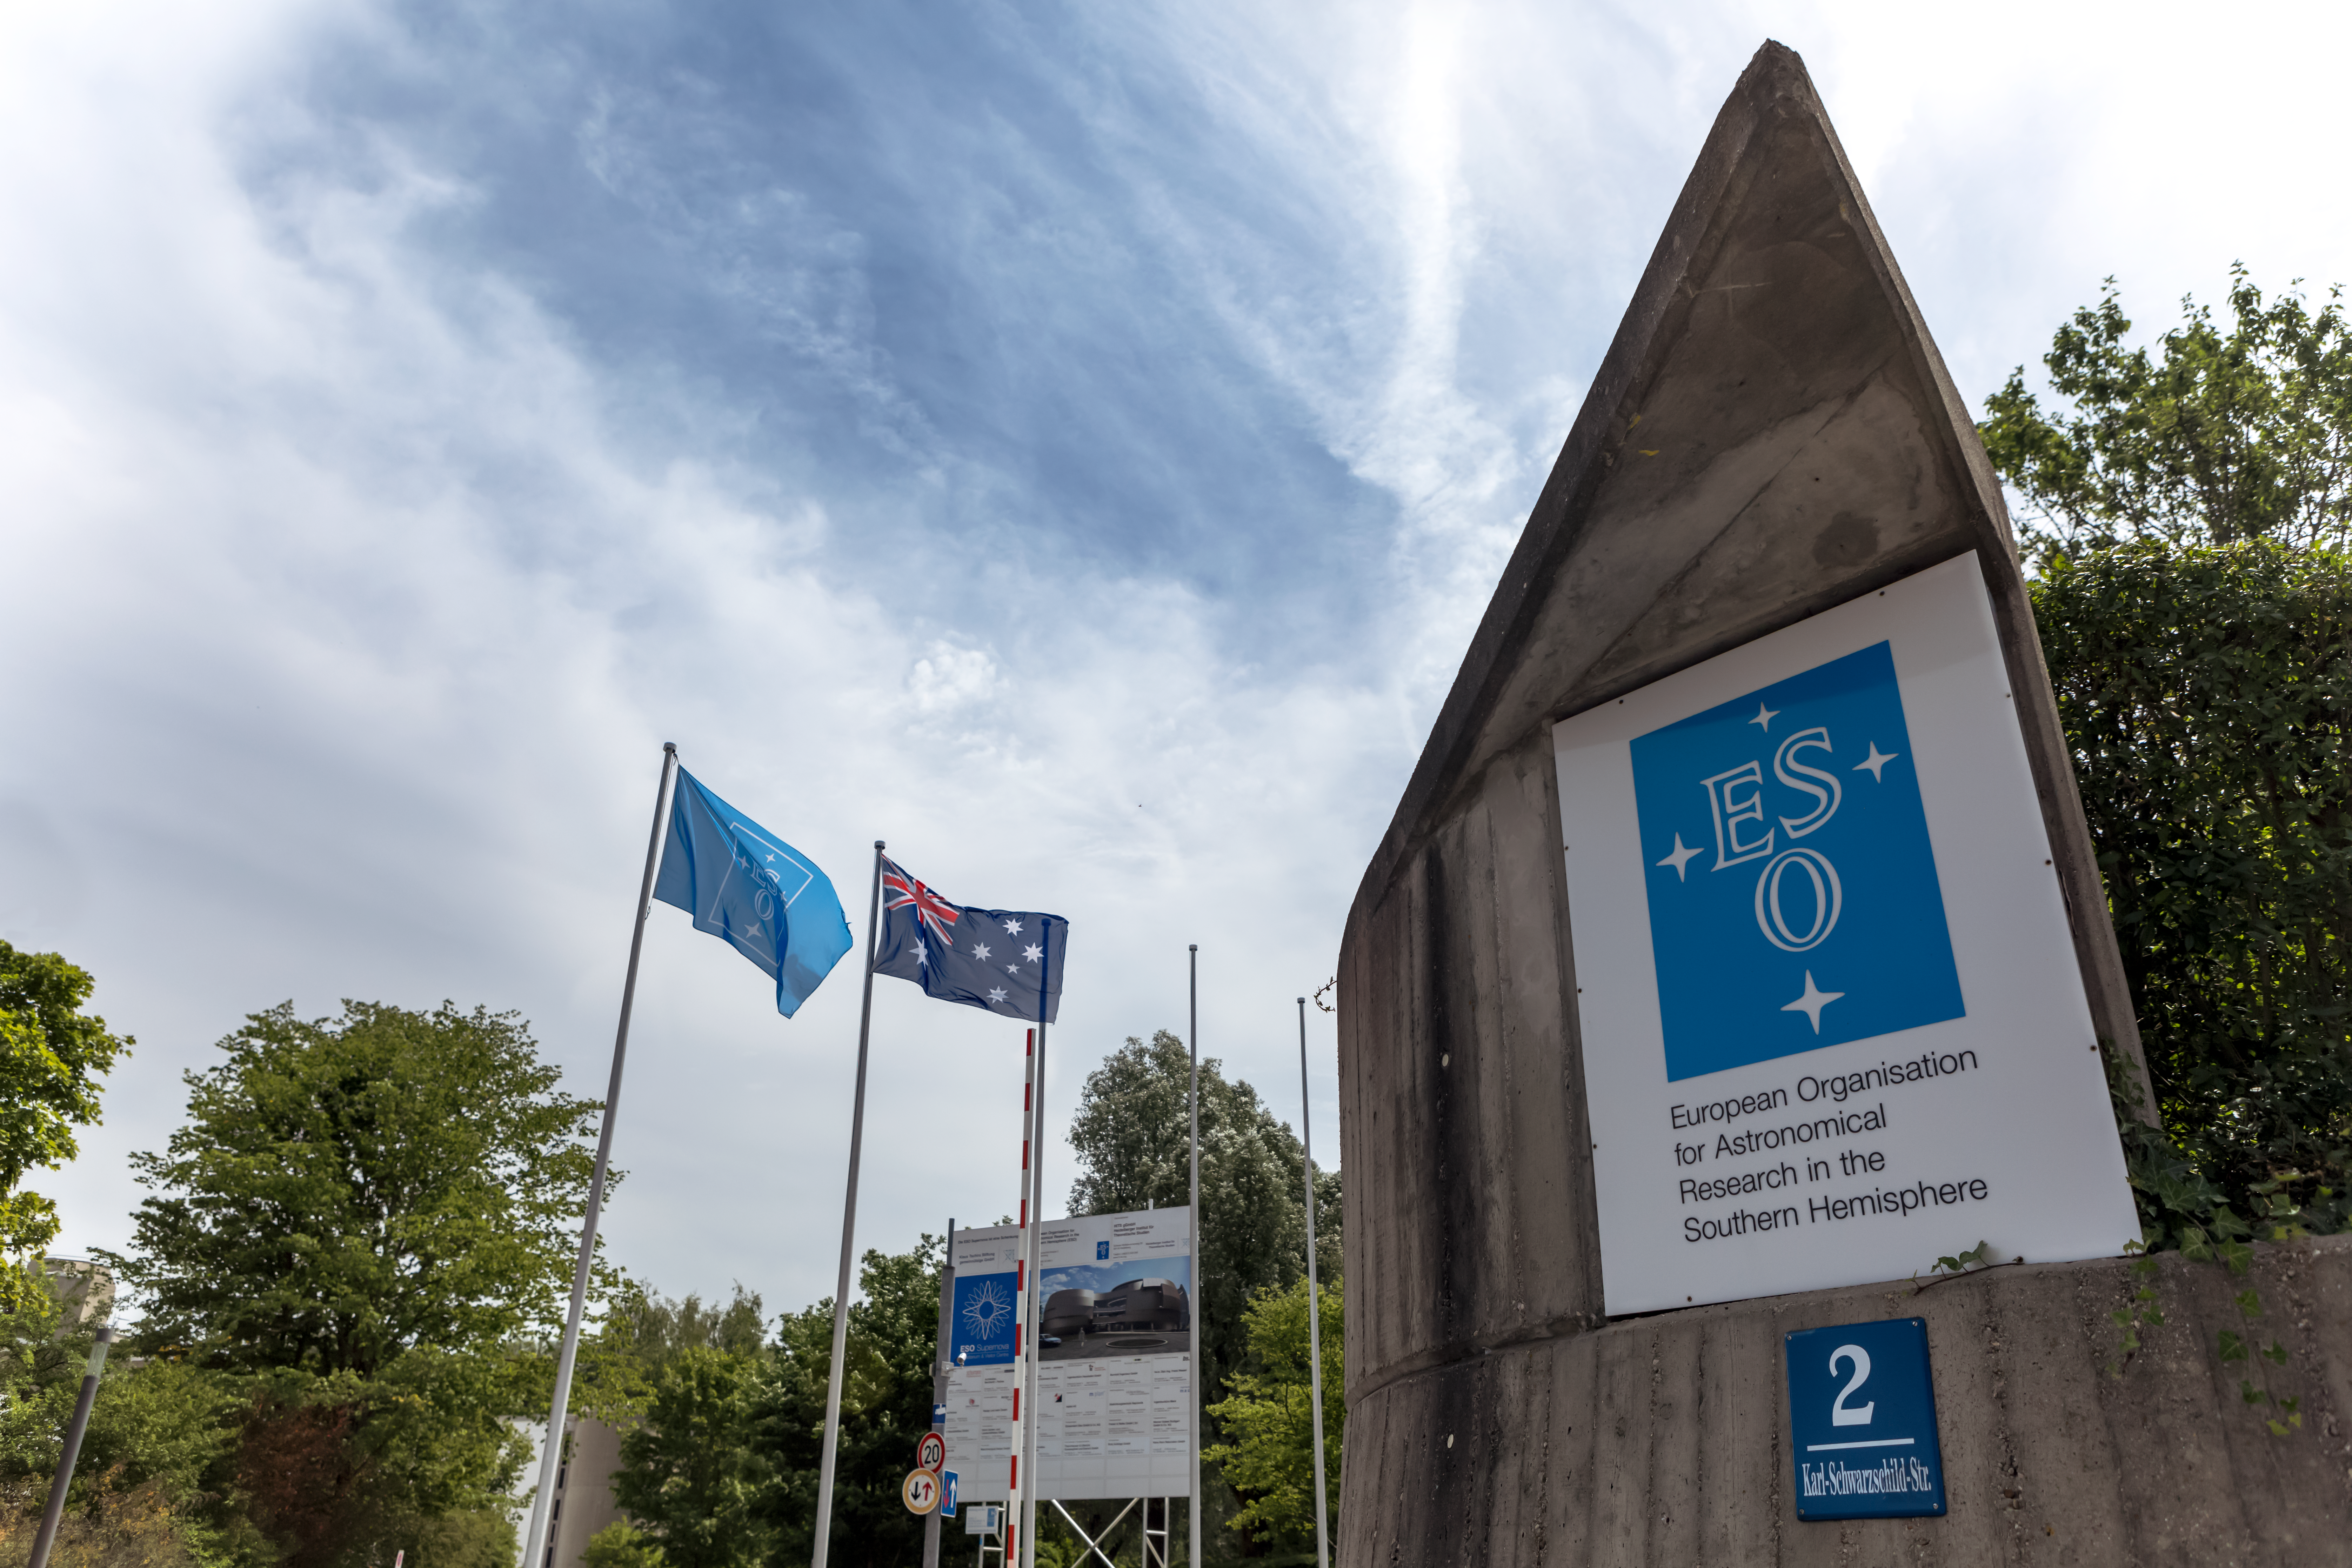

ESO Headquarters entrance

ESO Headquarters is located in Garching bei München, Germany. This image was taken on the occasion of the start of strategic partnership discussions with Australia; read more on the announcement ann17023 and press release eso1721.

Credit: P. Horálek/ESO